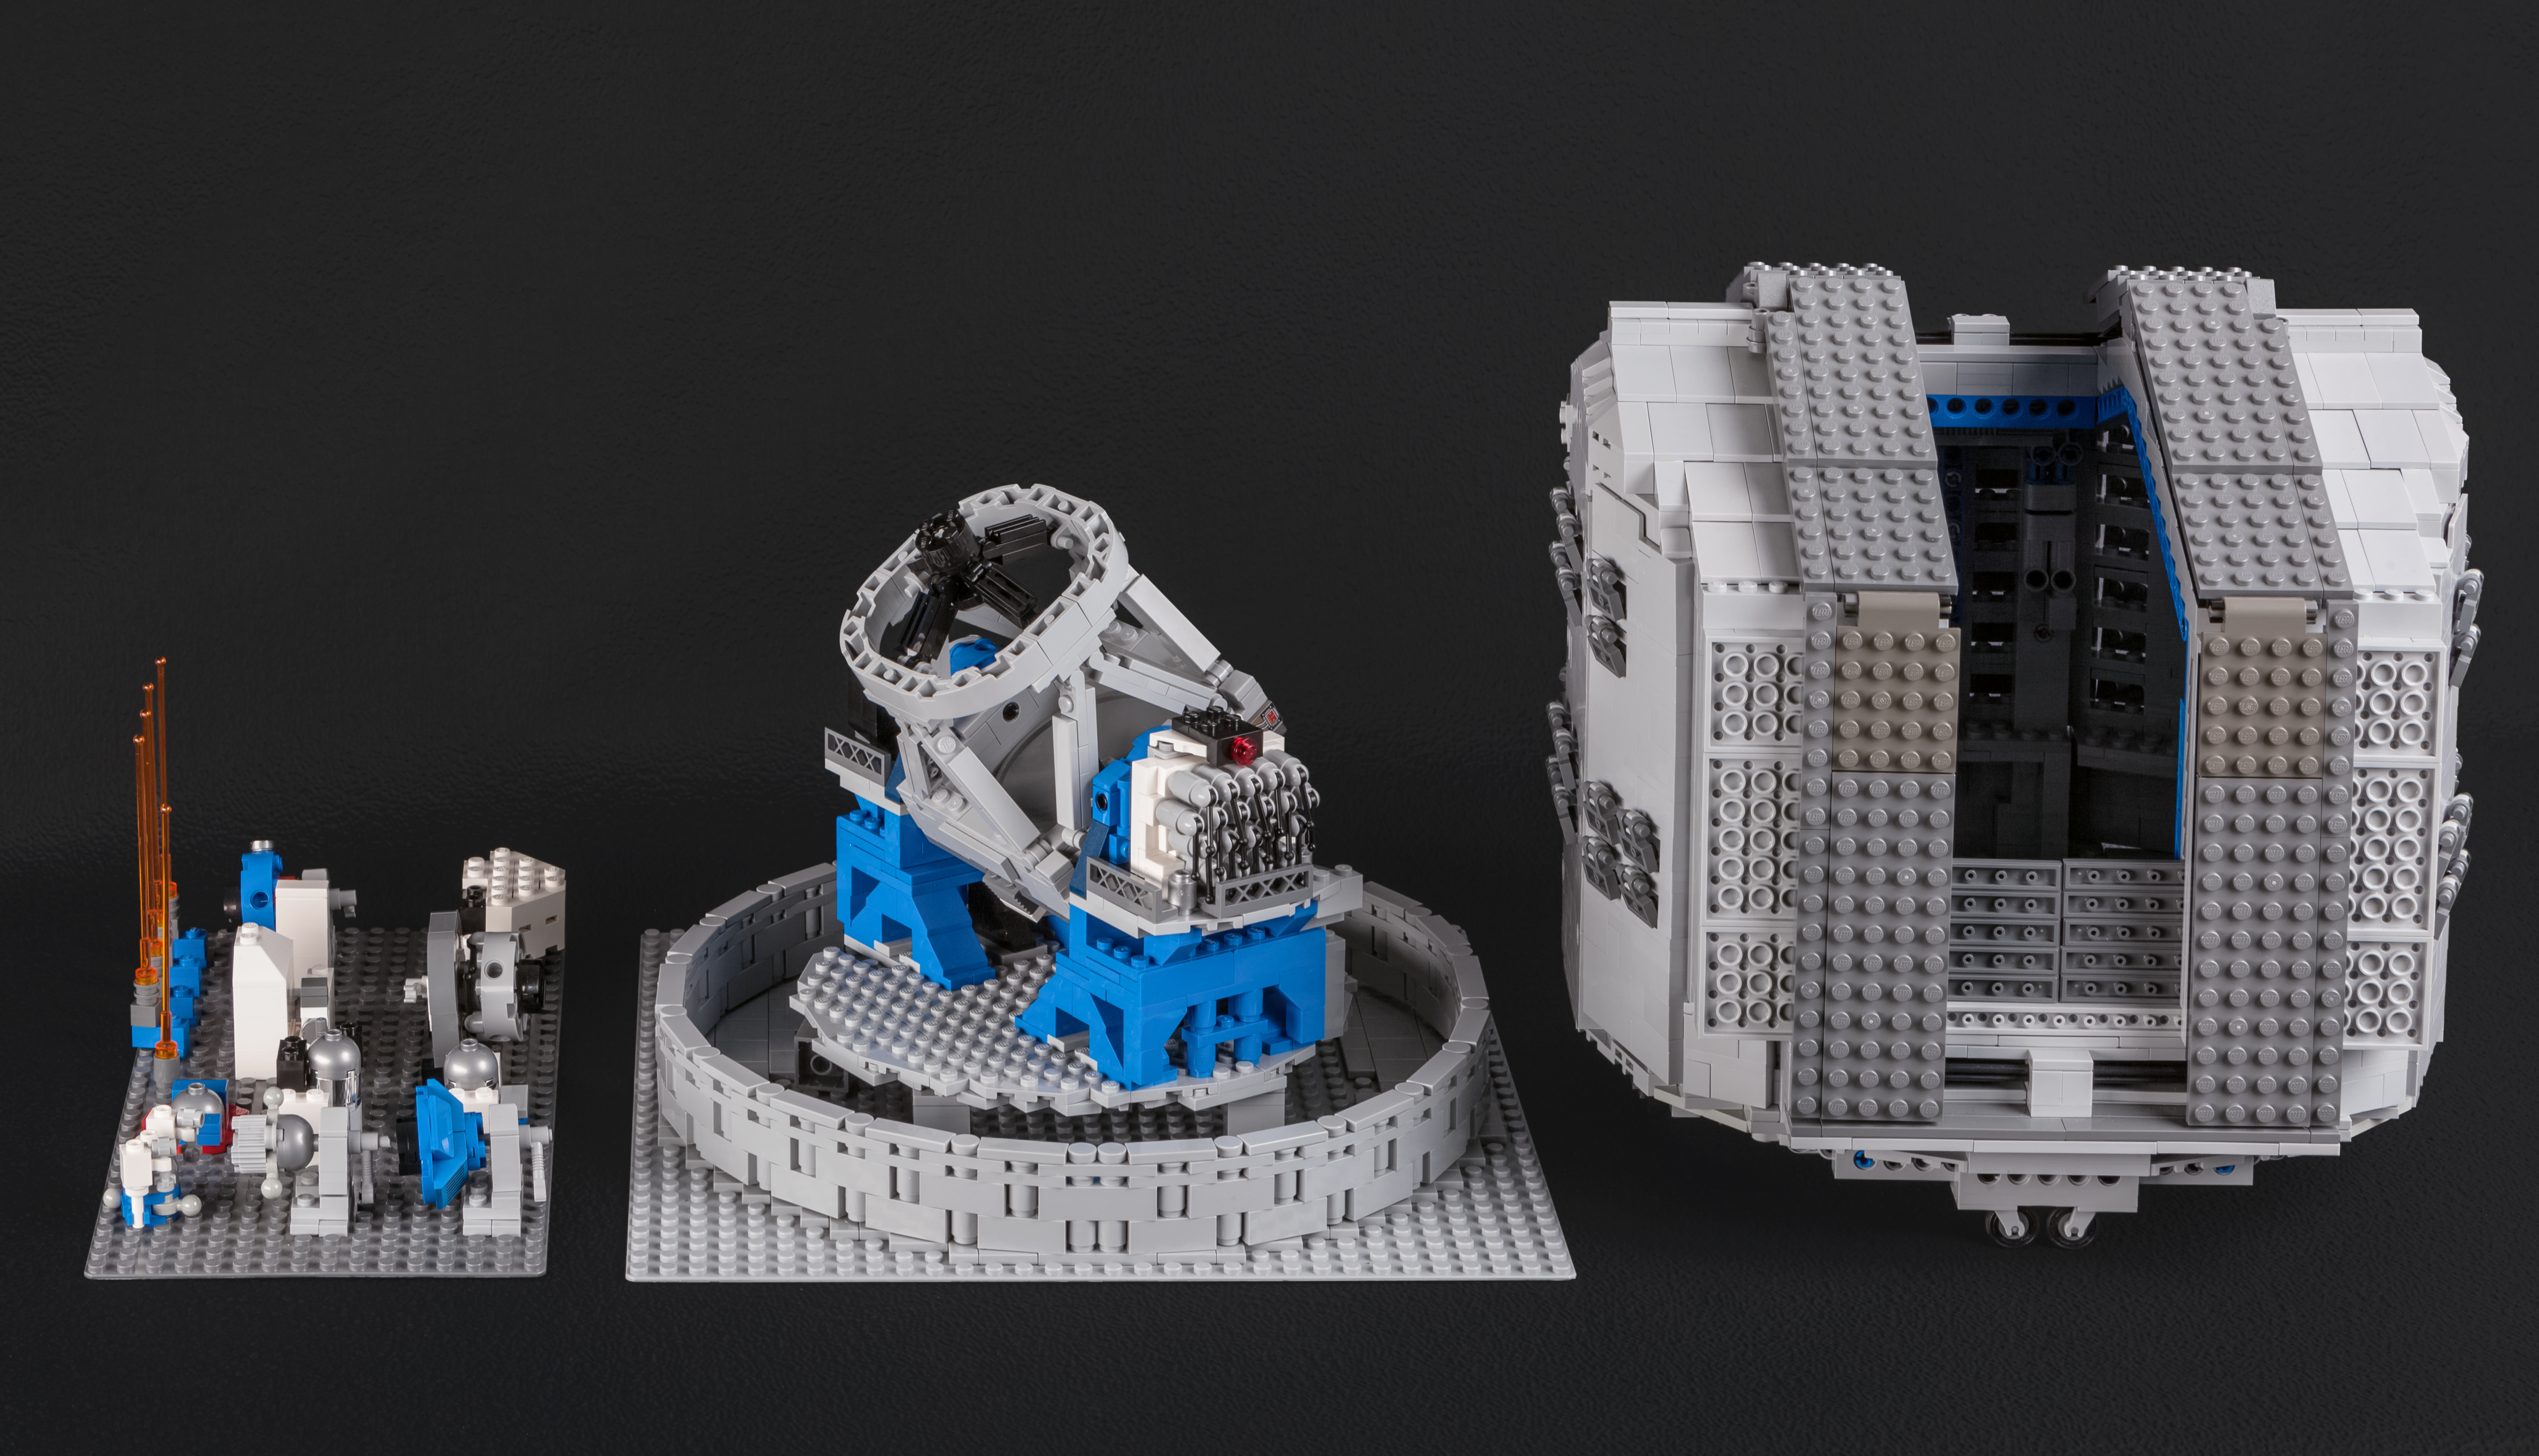

The LEGO® VLT model in its entirety

Frans Snik’s design for a model of the VLT includes the mammoth dome structure, and the full range of astronomical instruments used on the four Unit Telescopes of the VLT.

Credit: ESO/F. Snik/M. Zamani